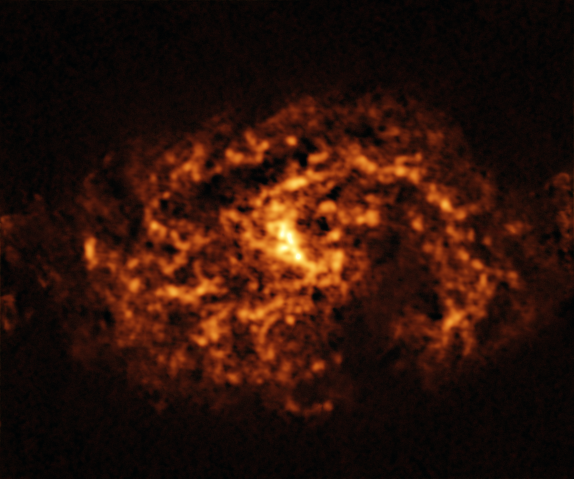

The NGC 1087 galaxy as seen with ALMA

This image of the nearby galaxy NGC 1087, taken with the Atacama Large Millimeter/submillimeter Array (ALMA), in which ESO is a partner, shows the distribution of cold clouds of molecular gas, which provide the raw material from which stars form.

NGC 1087 is a spiral galaxy located approximately 80 million light-years from Earth in the constellation of Cetus.

The images were taken as part of the Physics at High Angular resolution in Nearby GalaxieS (PHANGS) project, which is making high-resolution observations of nearby galaxies with telescopes operating across the electromagnetic spectrum.

Credit: ESO/ALMA (ESO/NAOJ/NRAO)/PHANGS